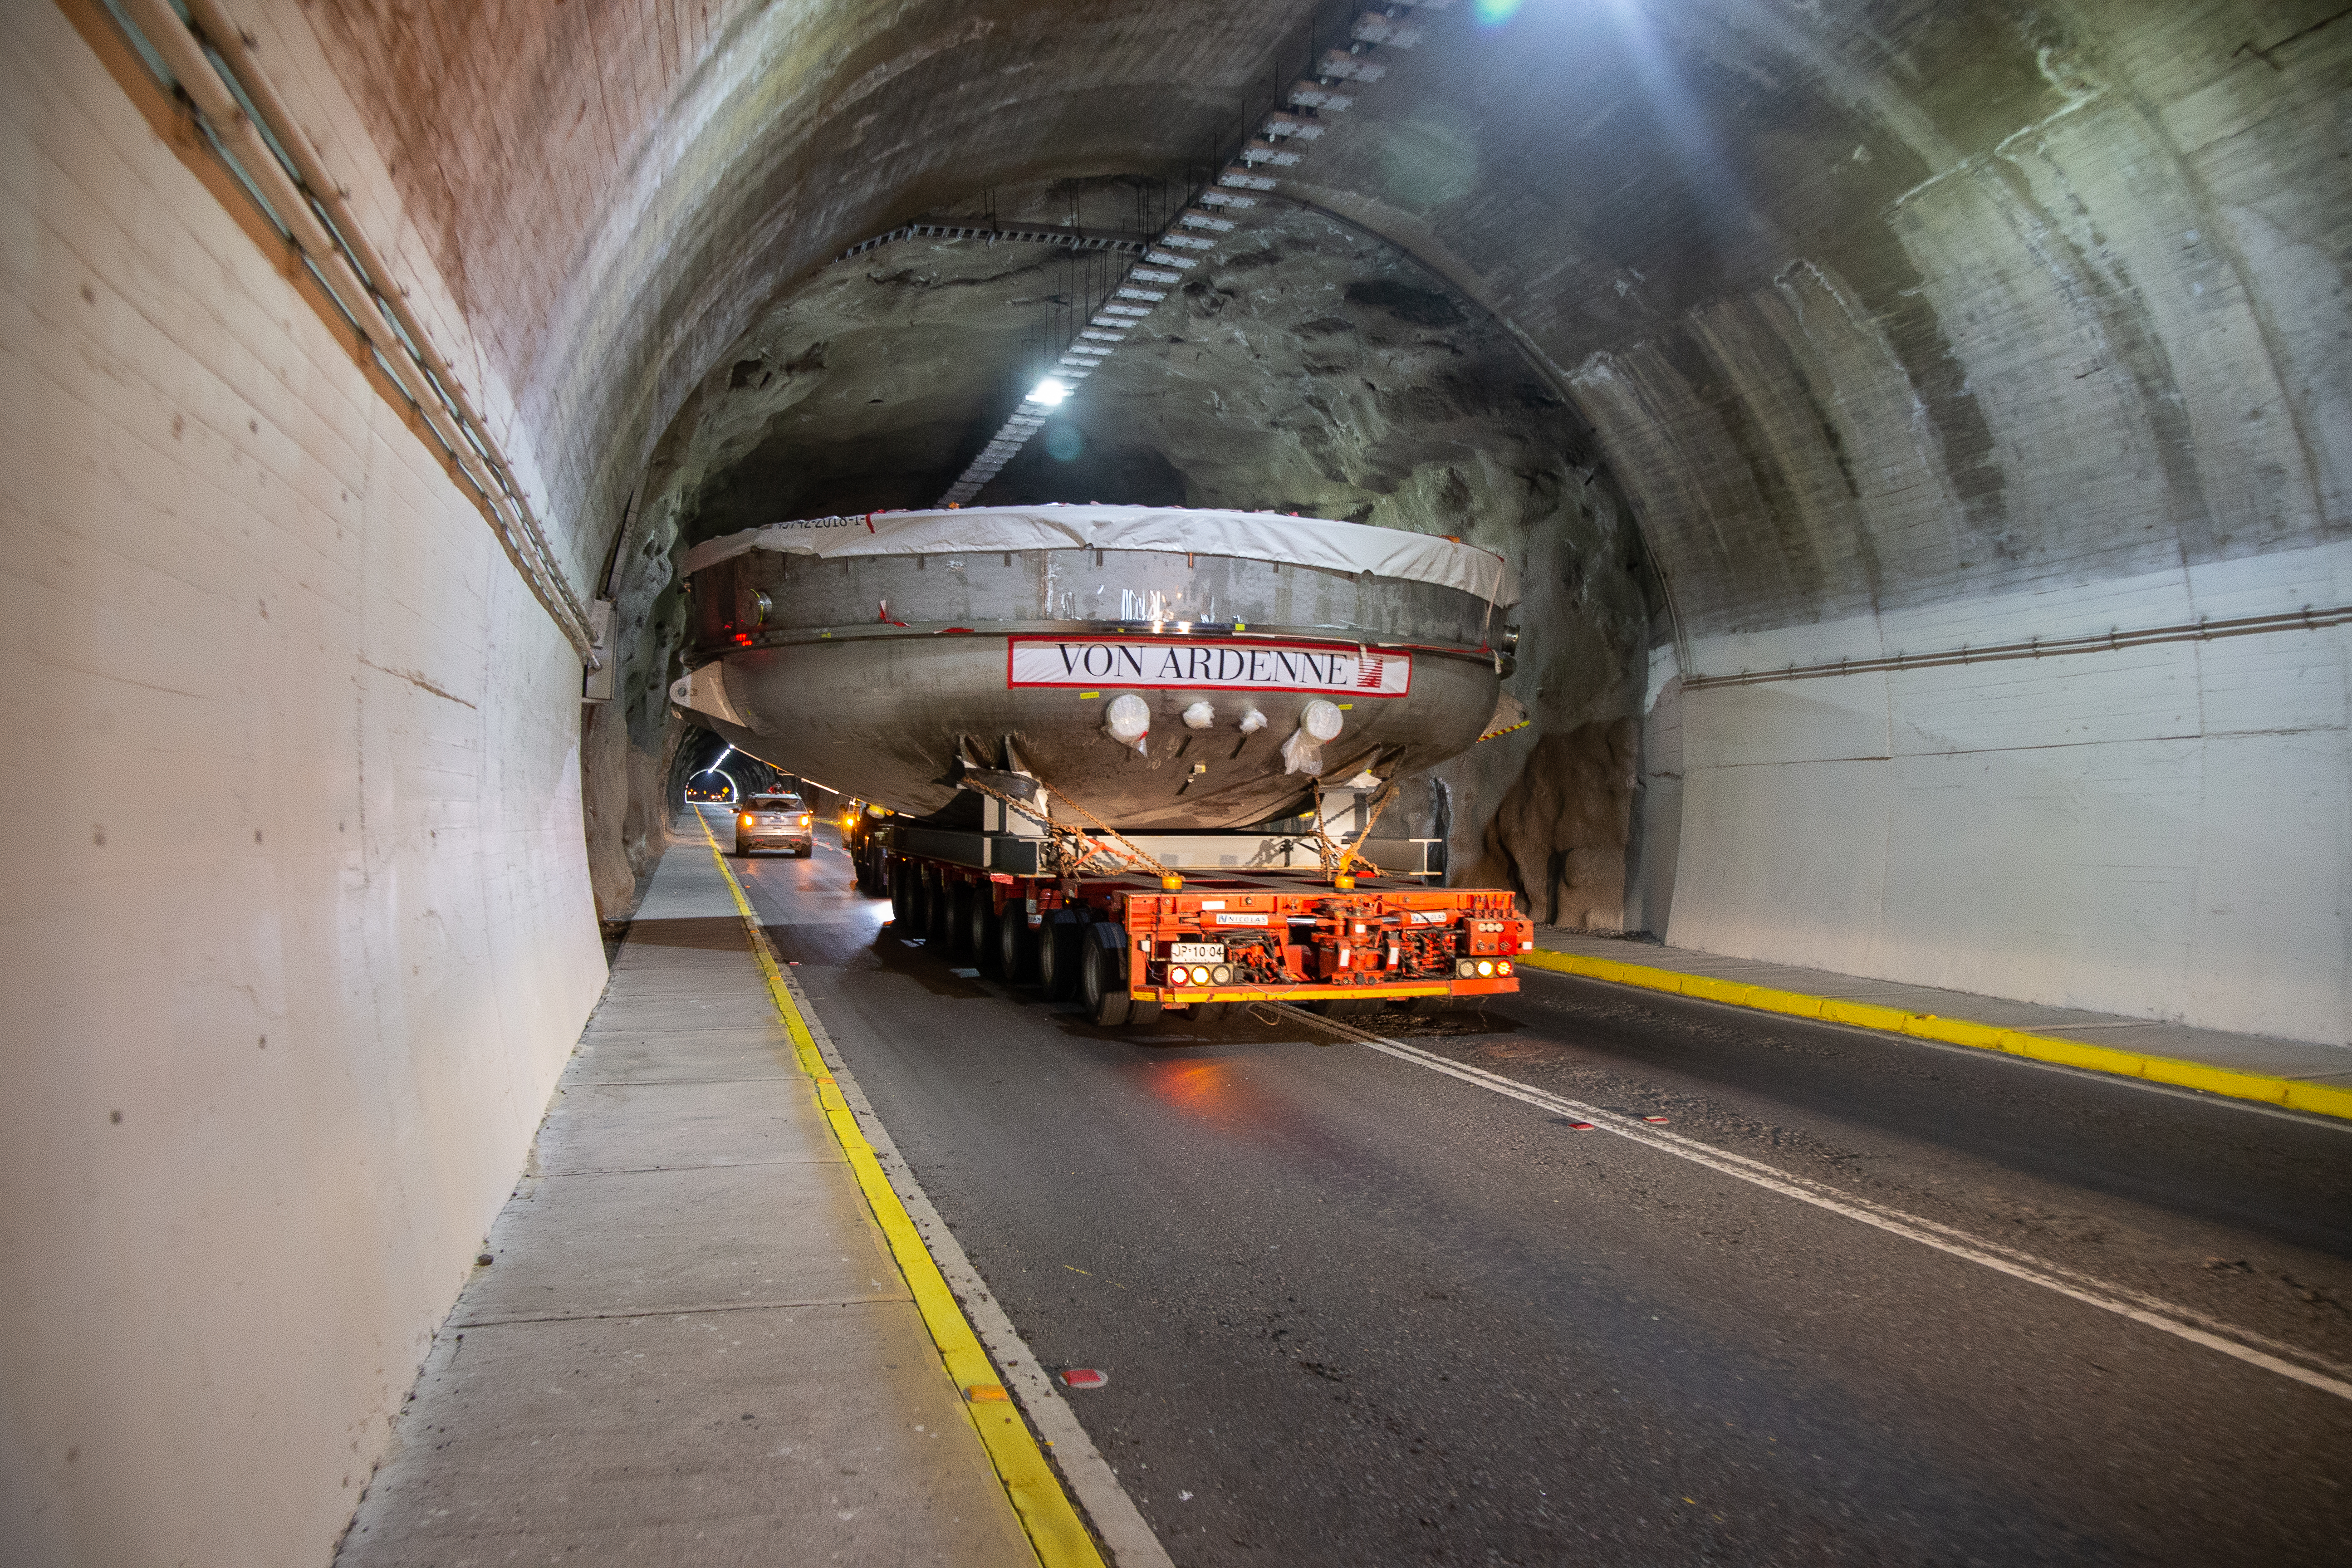

LSST Coating Chamber Transported

After arriving at the Port of Coquimbo Terminal in Chile on October 23rd, it was divided into two parts, upper and lower, and transported by Javier Cortez, S.A. in specialized trucks from Coquimbo to the LSST summit facility on Cerro Pachón. The width of the cargo load was about 9 meters (29.5 feet), so this transport required cooperation between many parties to coordinate logistics, including the removal of hanging signs, utility cables, lights, etc. along the route. Local police provided an escort for the transport vehicles, and the Highway Administration assisted with road closures and permits to proceed.

Credit: Manuel Paredes/NSF/AURA/International Gemini Observatory/NOIRLab